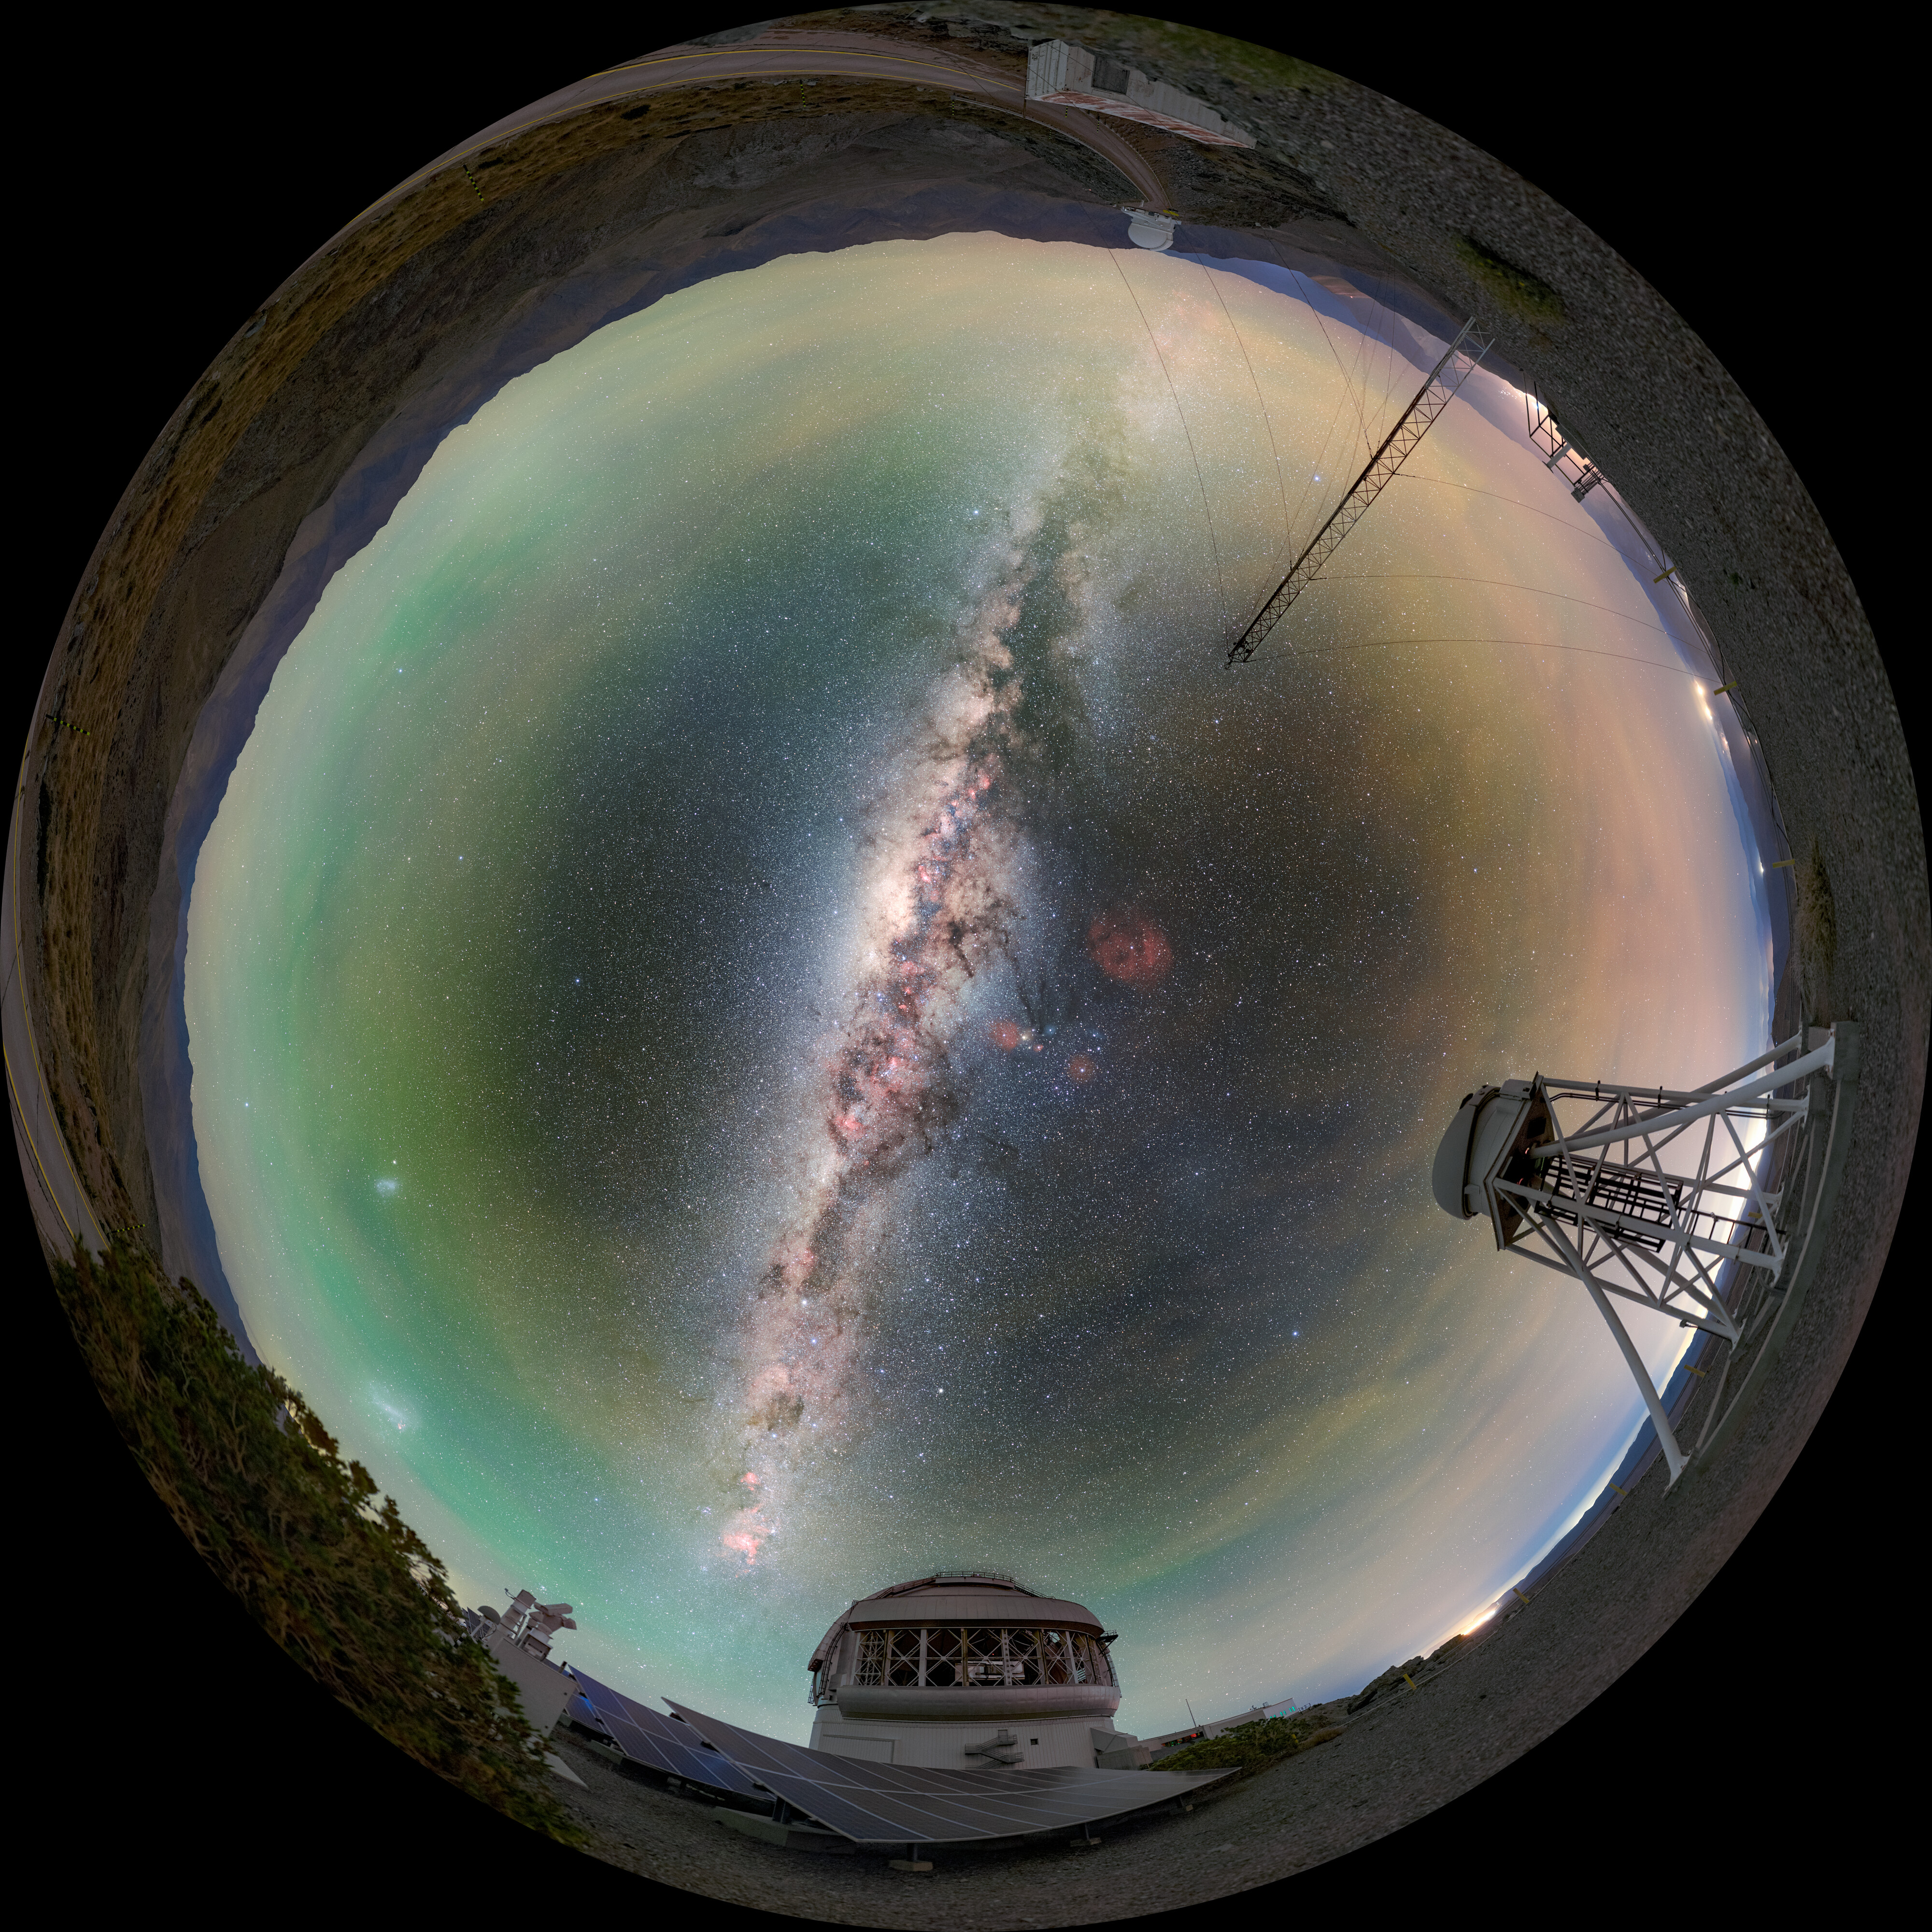

Gemini South Fulldome Portrait

The Milky Way soars overhead in this 360-degree fulldome portrait of Gemini South, one half of the International Gemini Observatory, which can be seen at the bottom. The DIMM3 Seeing Monitor, which provides atmospheric seeing measurements, is on the right.

Credit: International Gemini Observatory/NOIRLab/NSF/AURA/P. Horálek